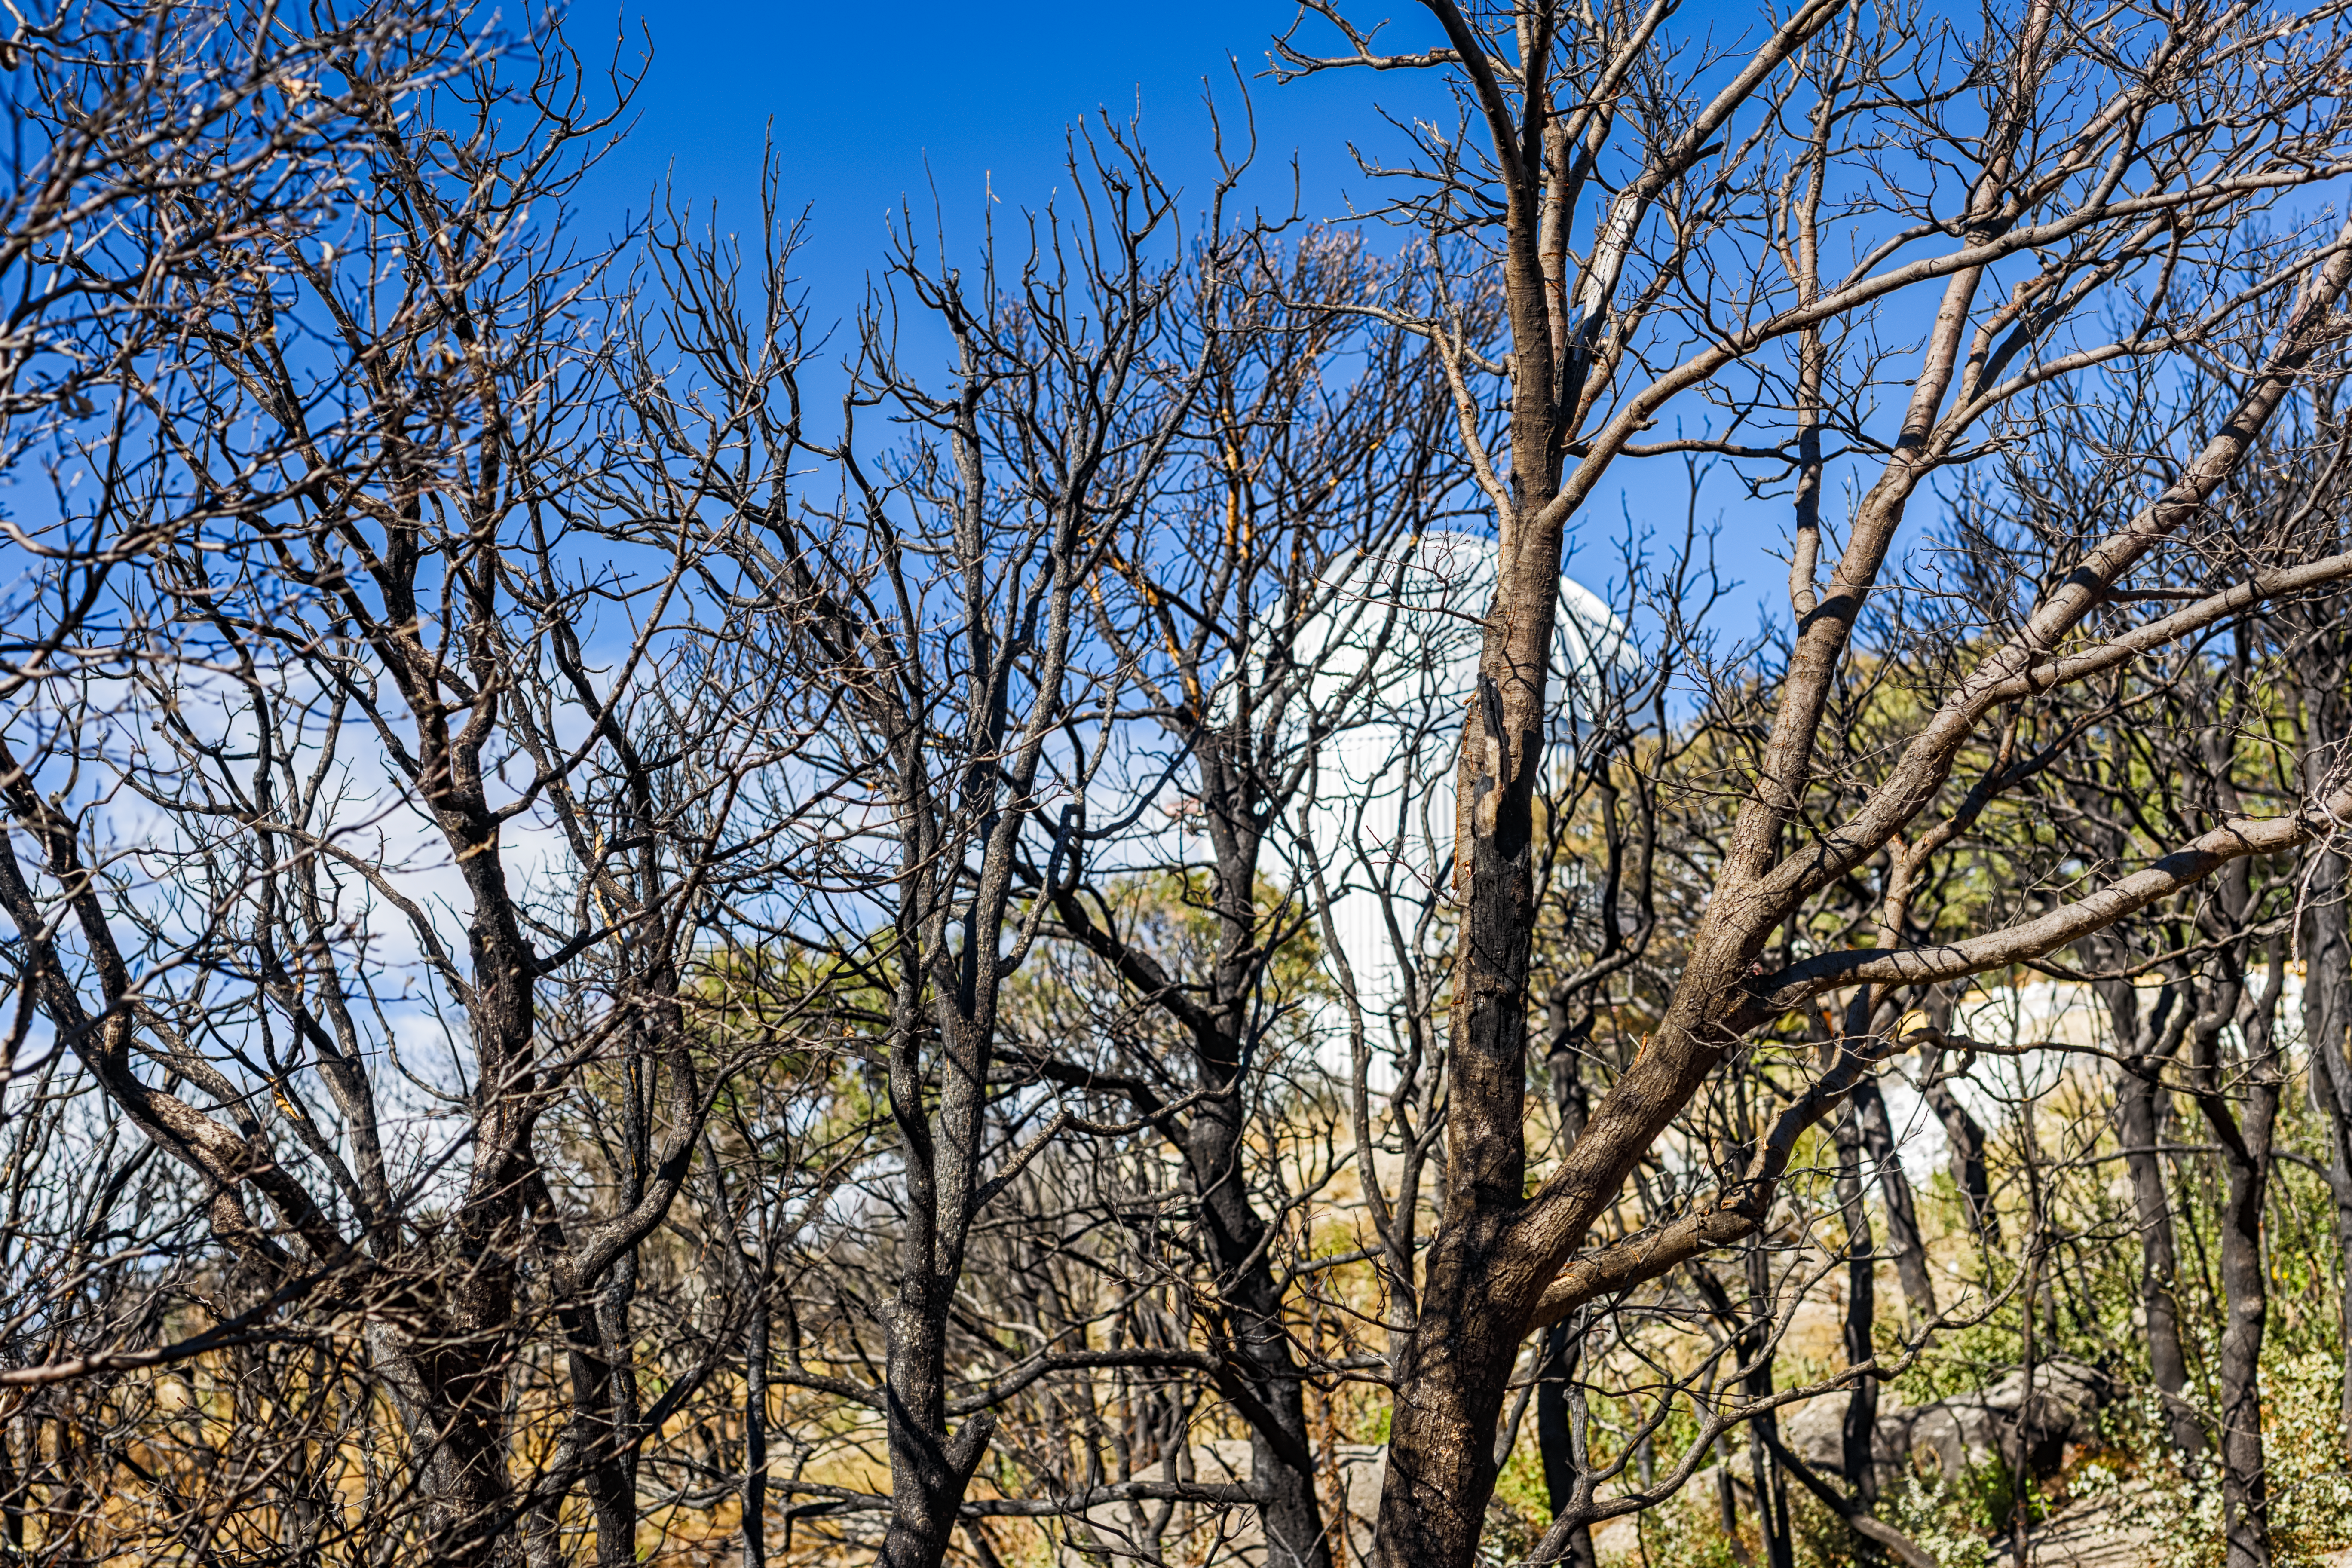

Contreras Fire Aftermath

The aftermath of the Contreras Fire that swept through Kitt Peak National Observatory in June 2022.

Credit: KPNO/NOIRLab/NSF/AURA/P. Horálek